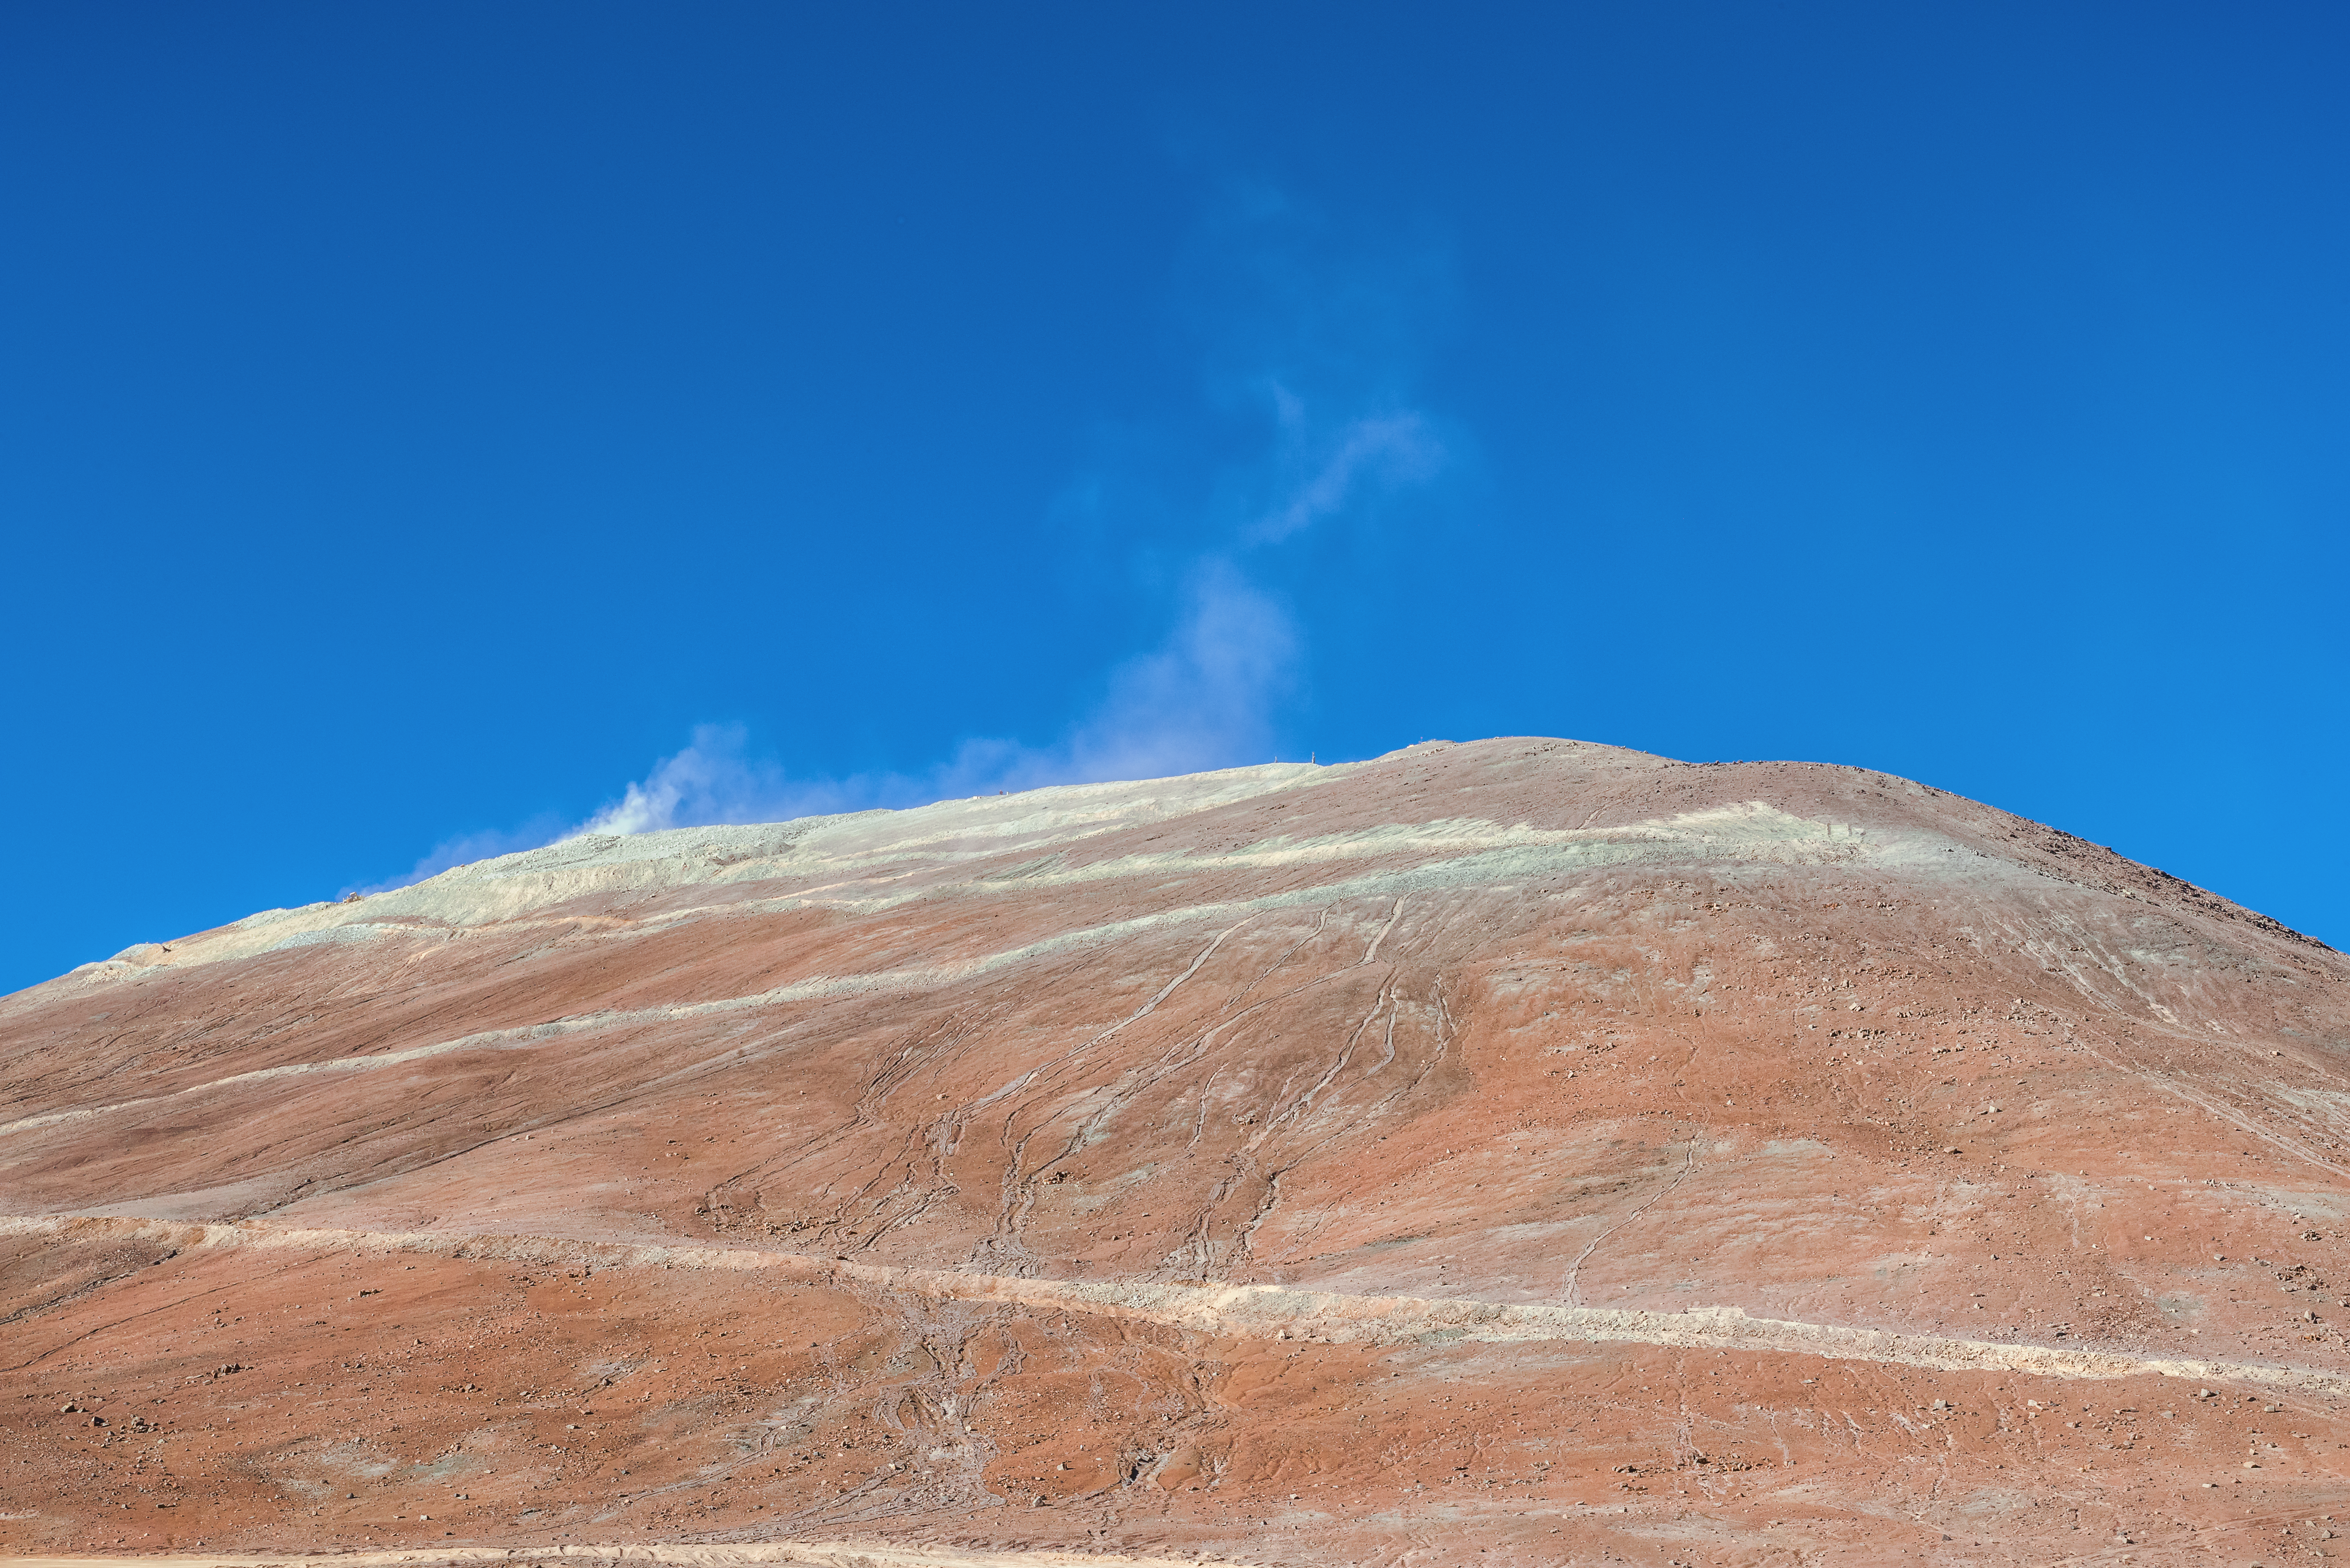

Dust rising off Cerro Armazones

Wisps of fine dust rise from the flattened peak of Cerro Armazones, where the ELT will sit once preparatory work is complete.

Credit: P. Pardo Ávalos/ESO